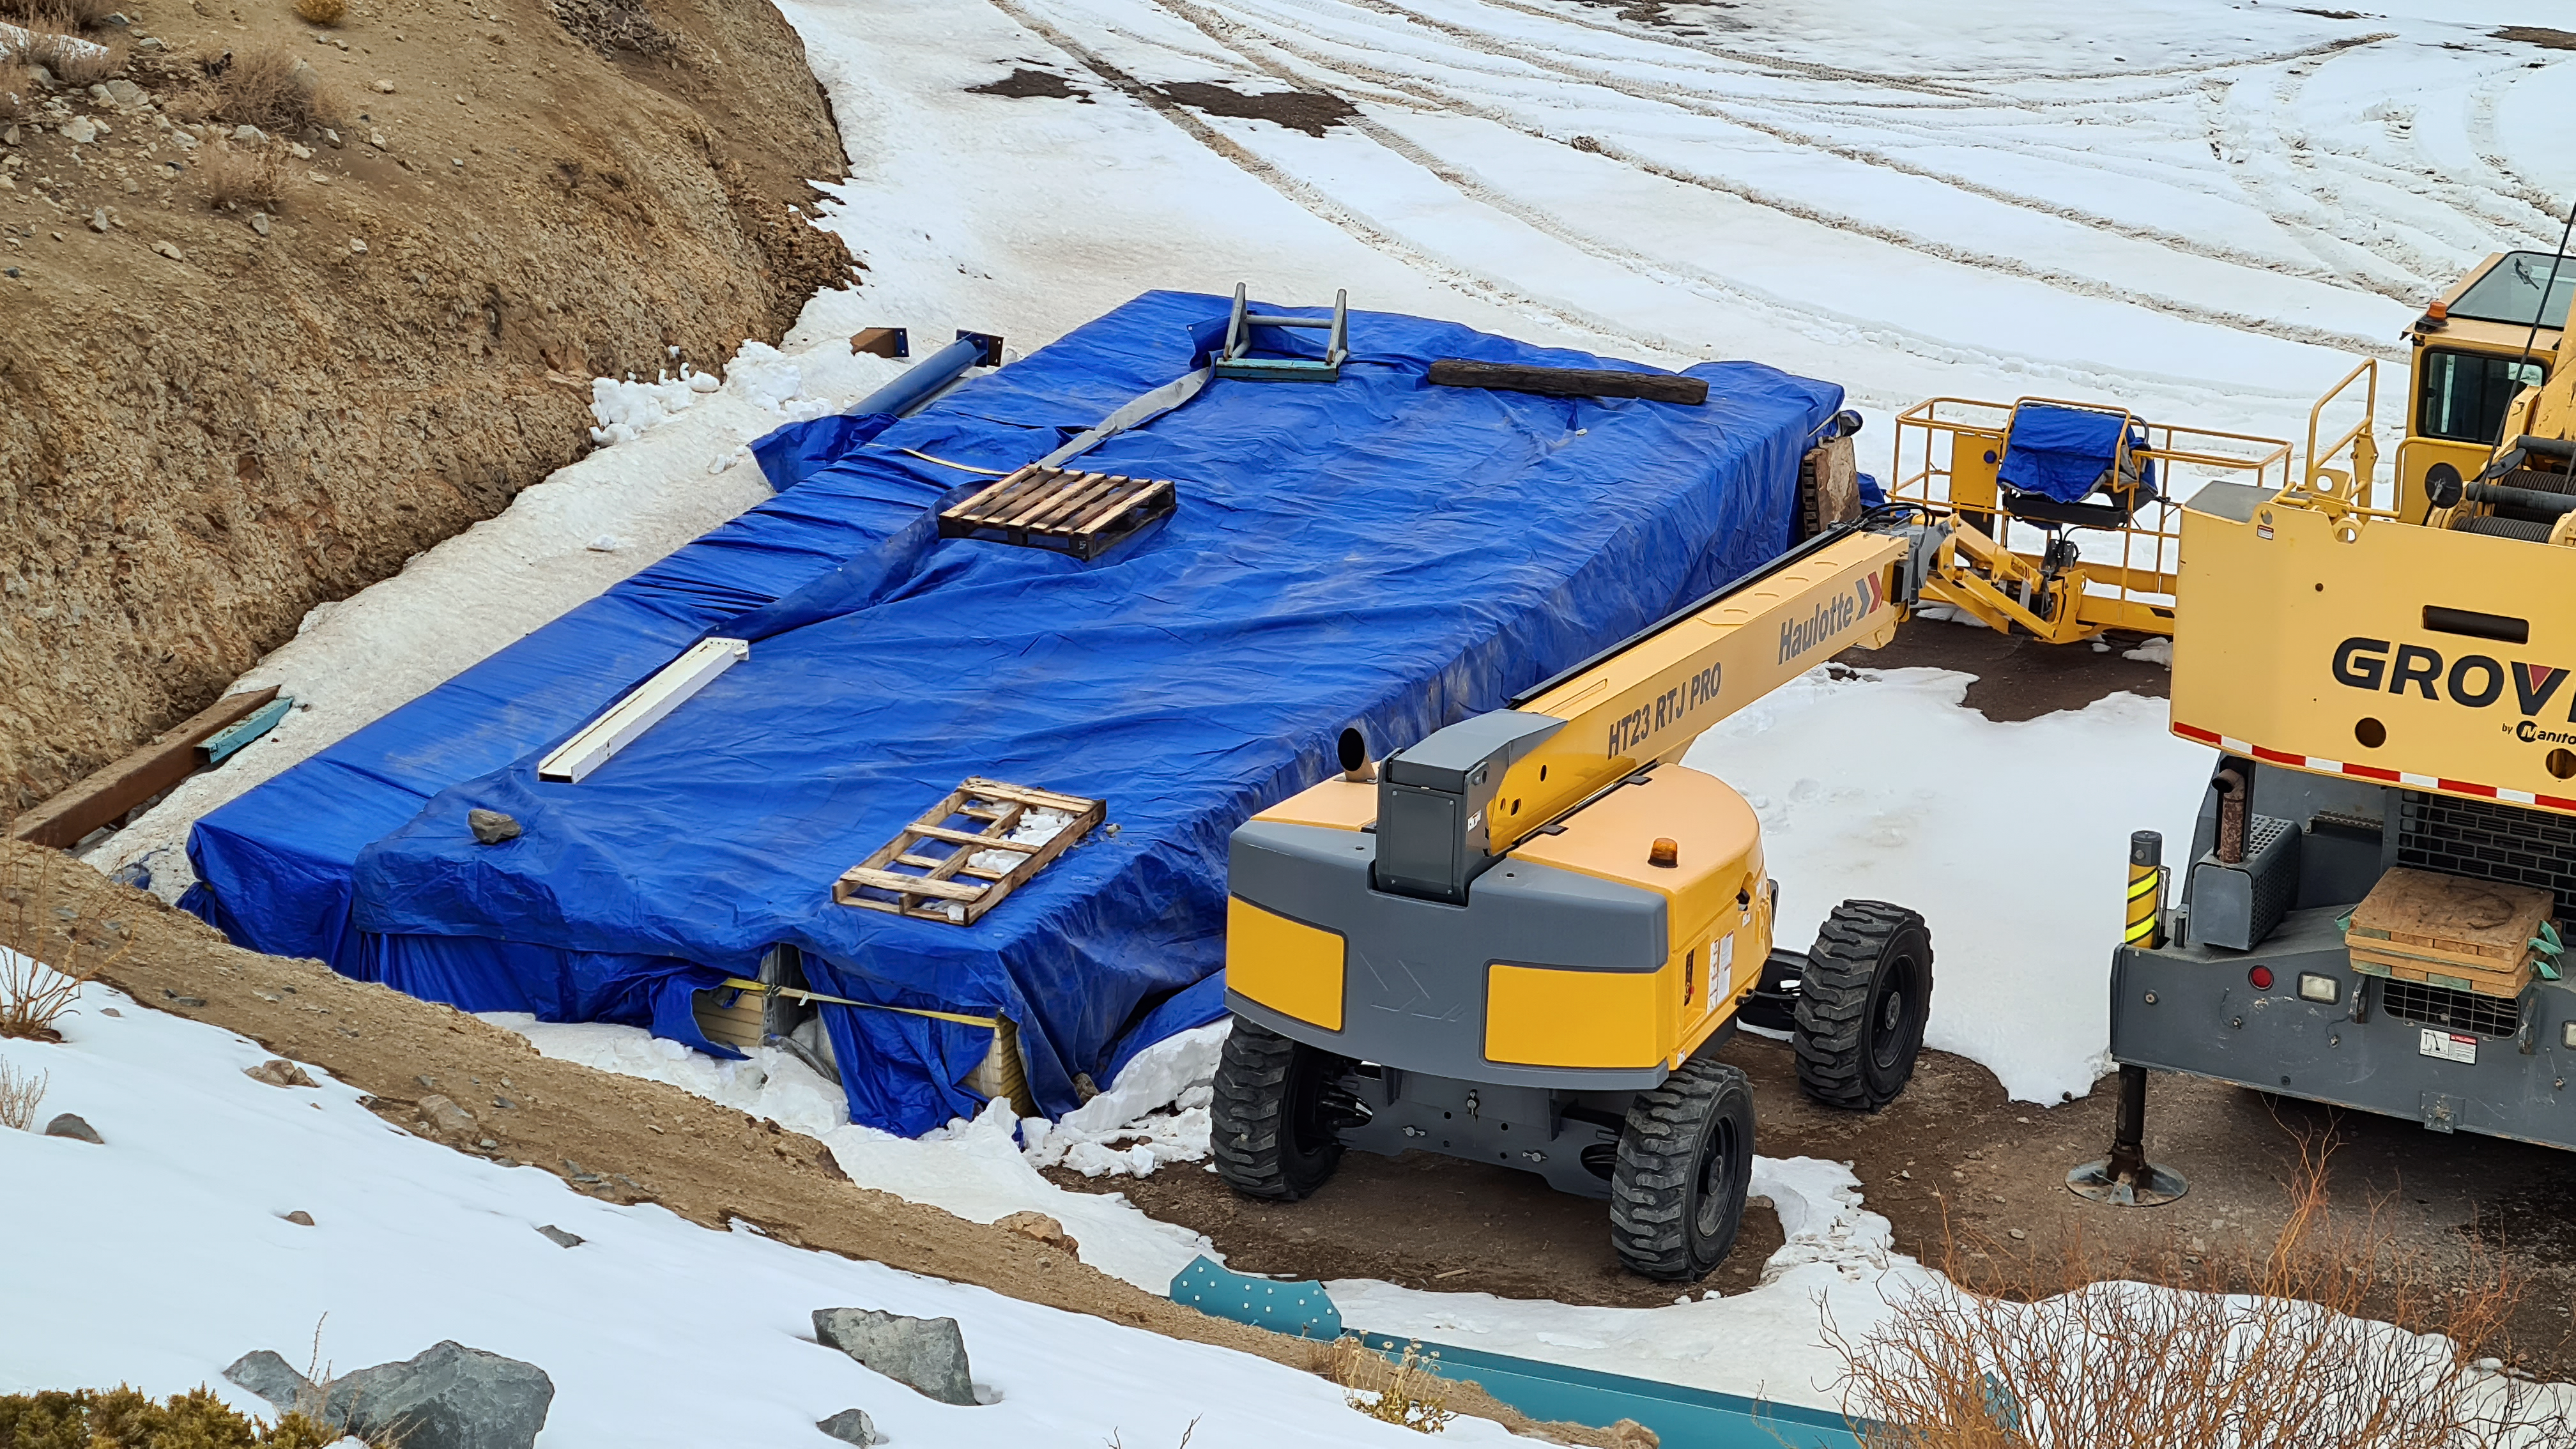

Vera C. Rubin Observatory 22 June 2020

An inspection of the summit 22 June 2020.

Credit: Rubin Observatory/NSF/AURA